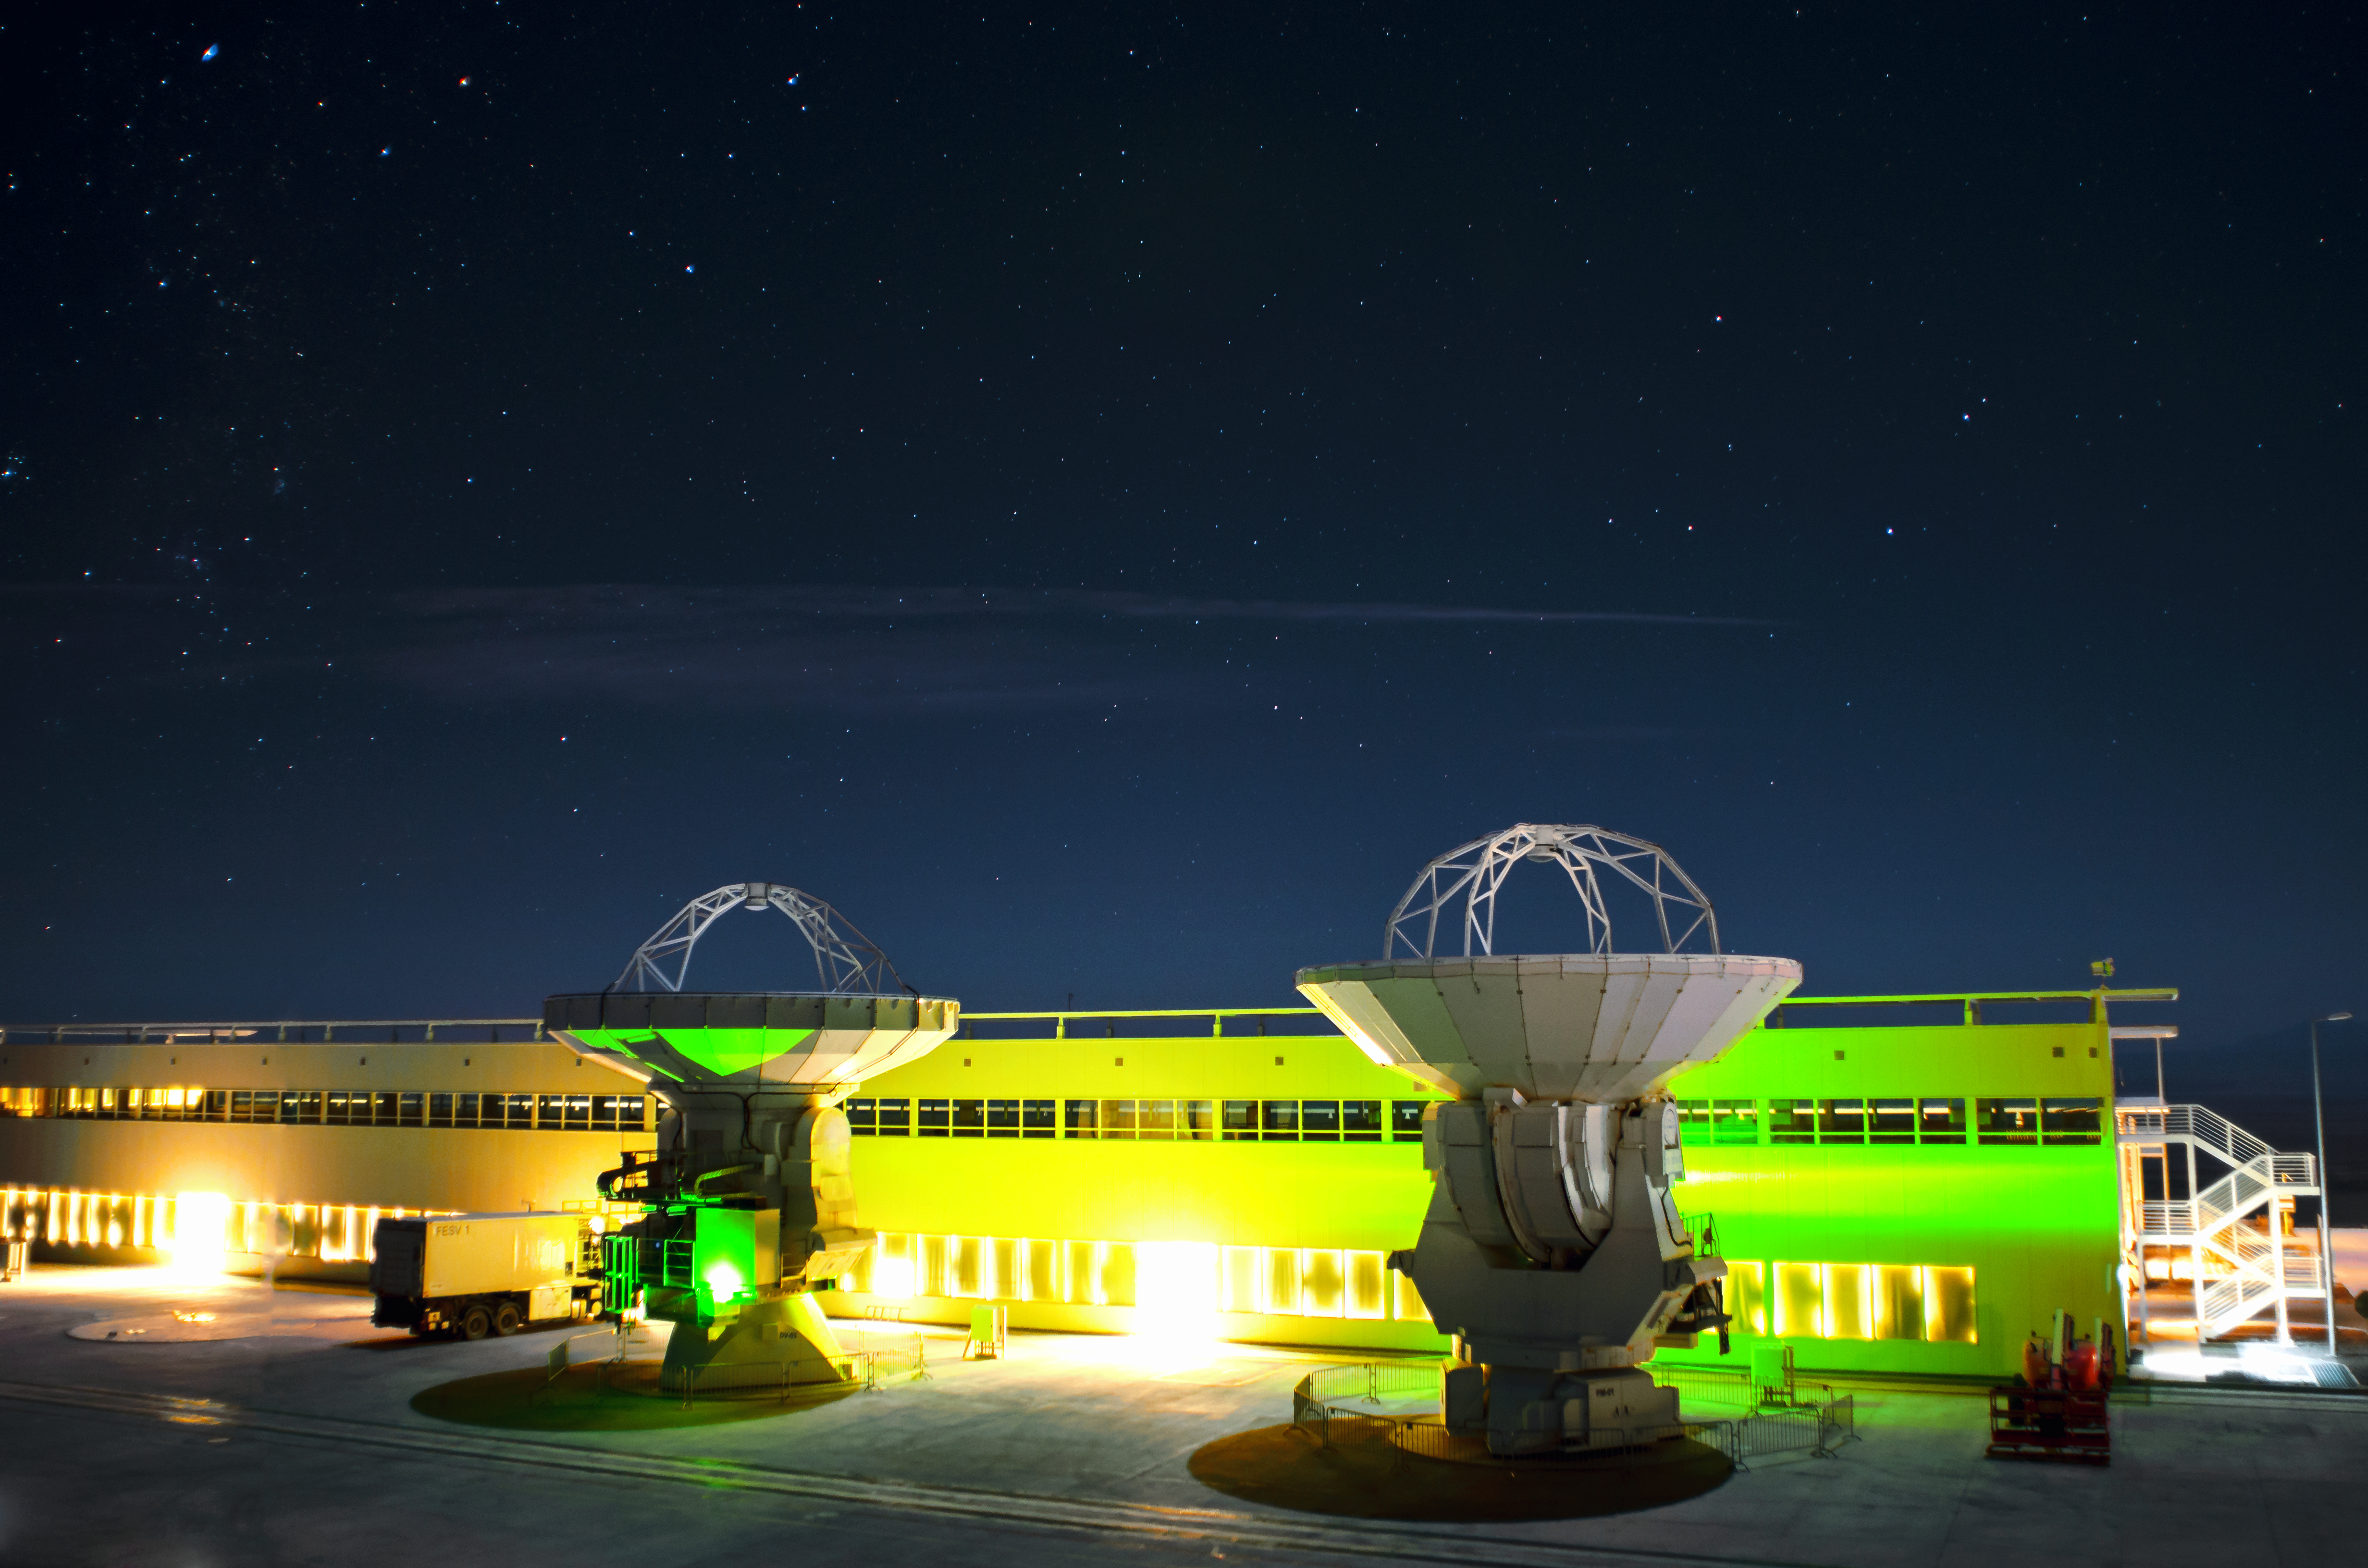

Spooky OSF

The ALMA Operation Site Facility (OSF) technical building seen at night. The building is illuminated by the spooky green position lights of the two antennas parked in front of it.

Credit: S. Otarola/ESO